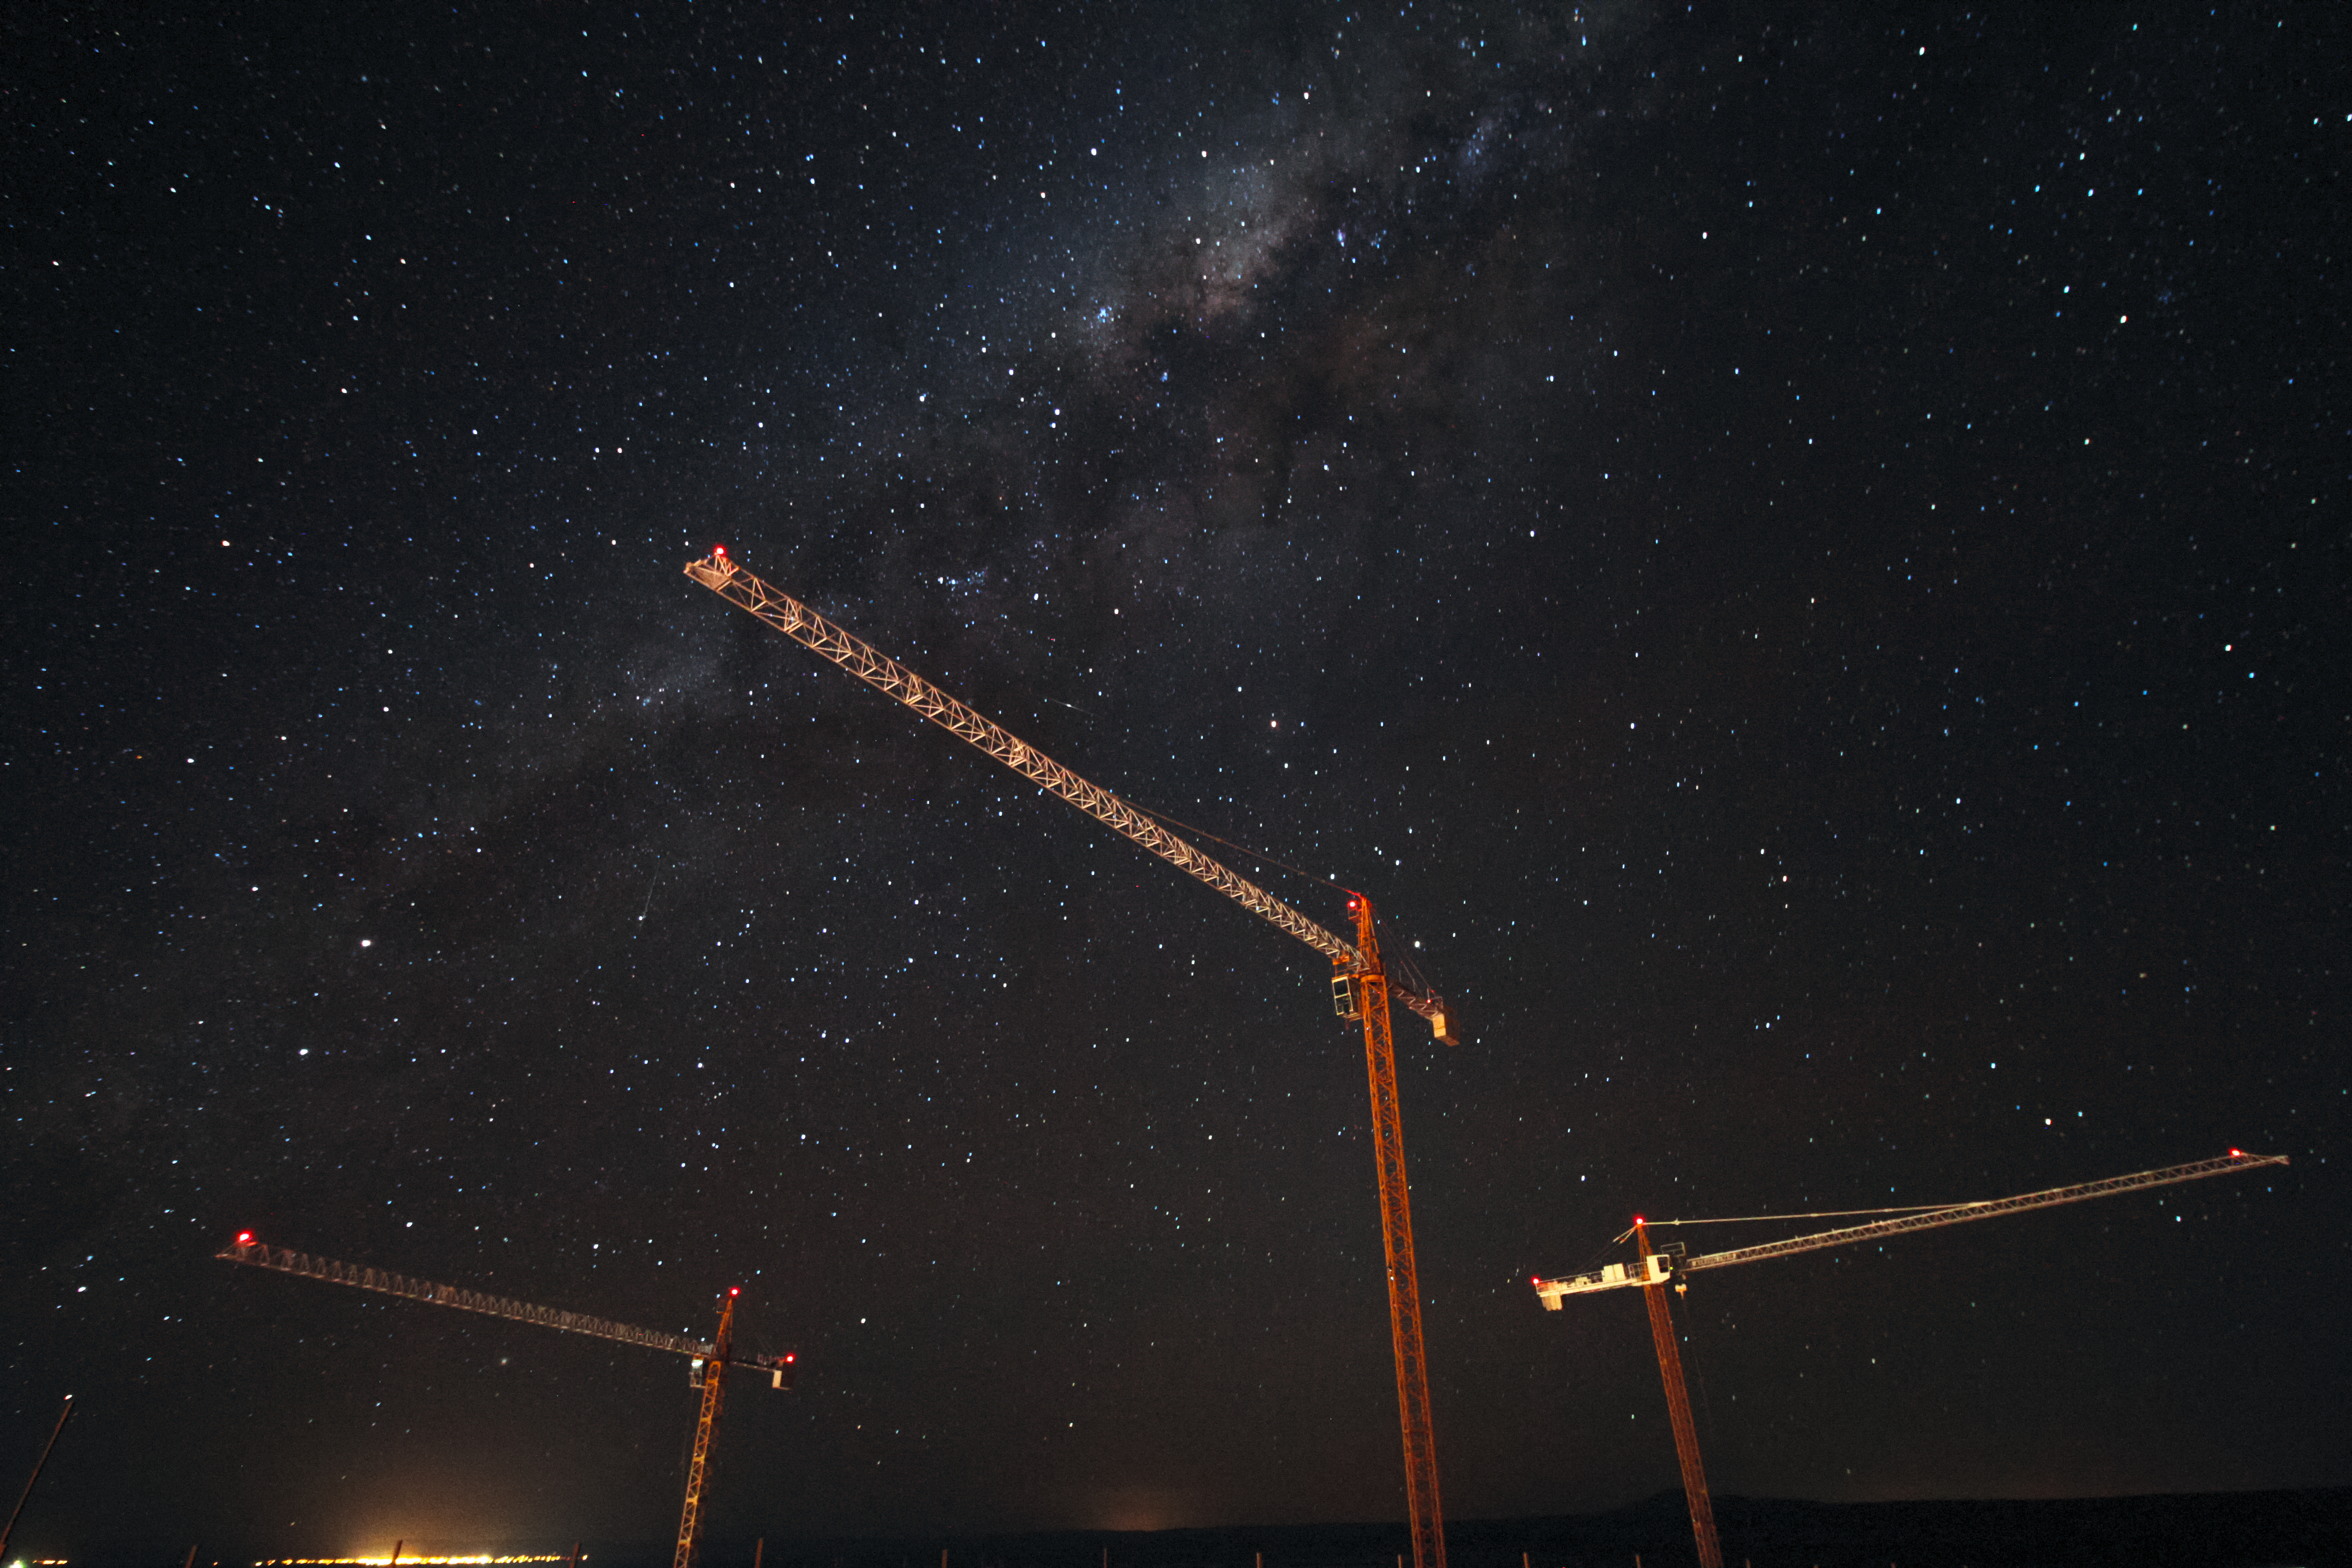

Cranes and the Cosmos

Three cranes working on the construction of the ALMA Residencia are backdropped by the stunning plane of our home galaxy, the Milky Way, in this shot from the ALMA Operations Support Facility, close to San Pedro de Atacama in northern Chile.

Credit: J. Guarda/ALMA (ESO/NAOJ/NRAO)